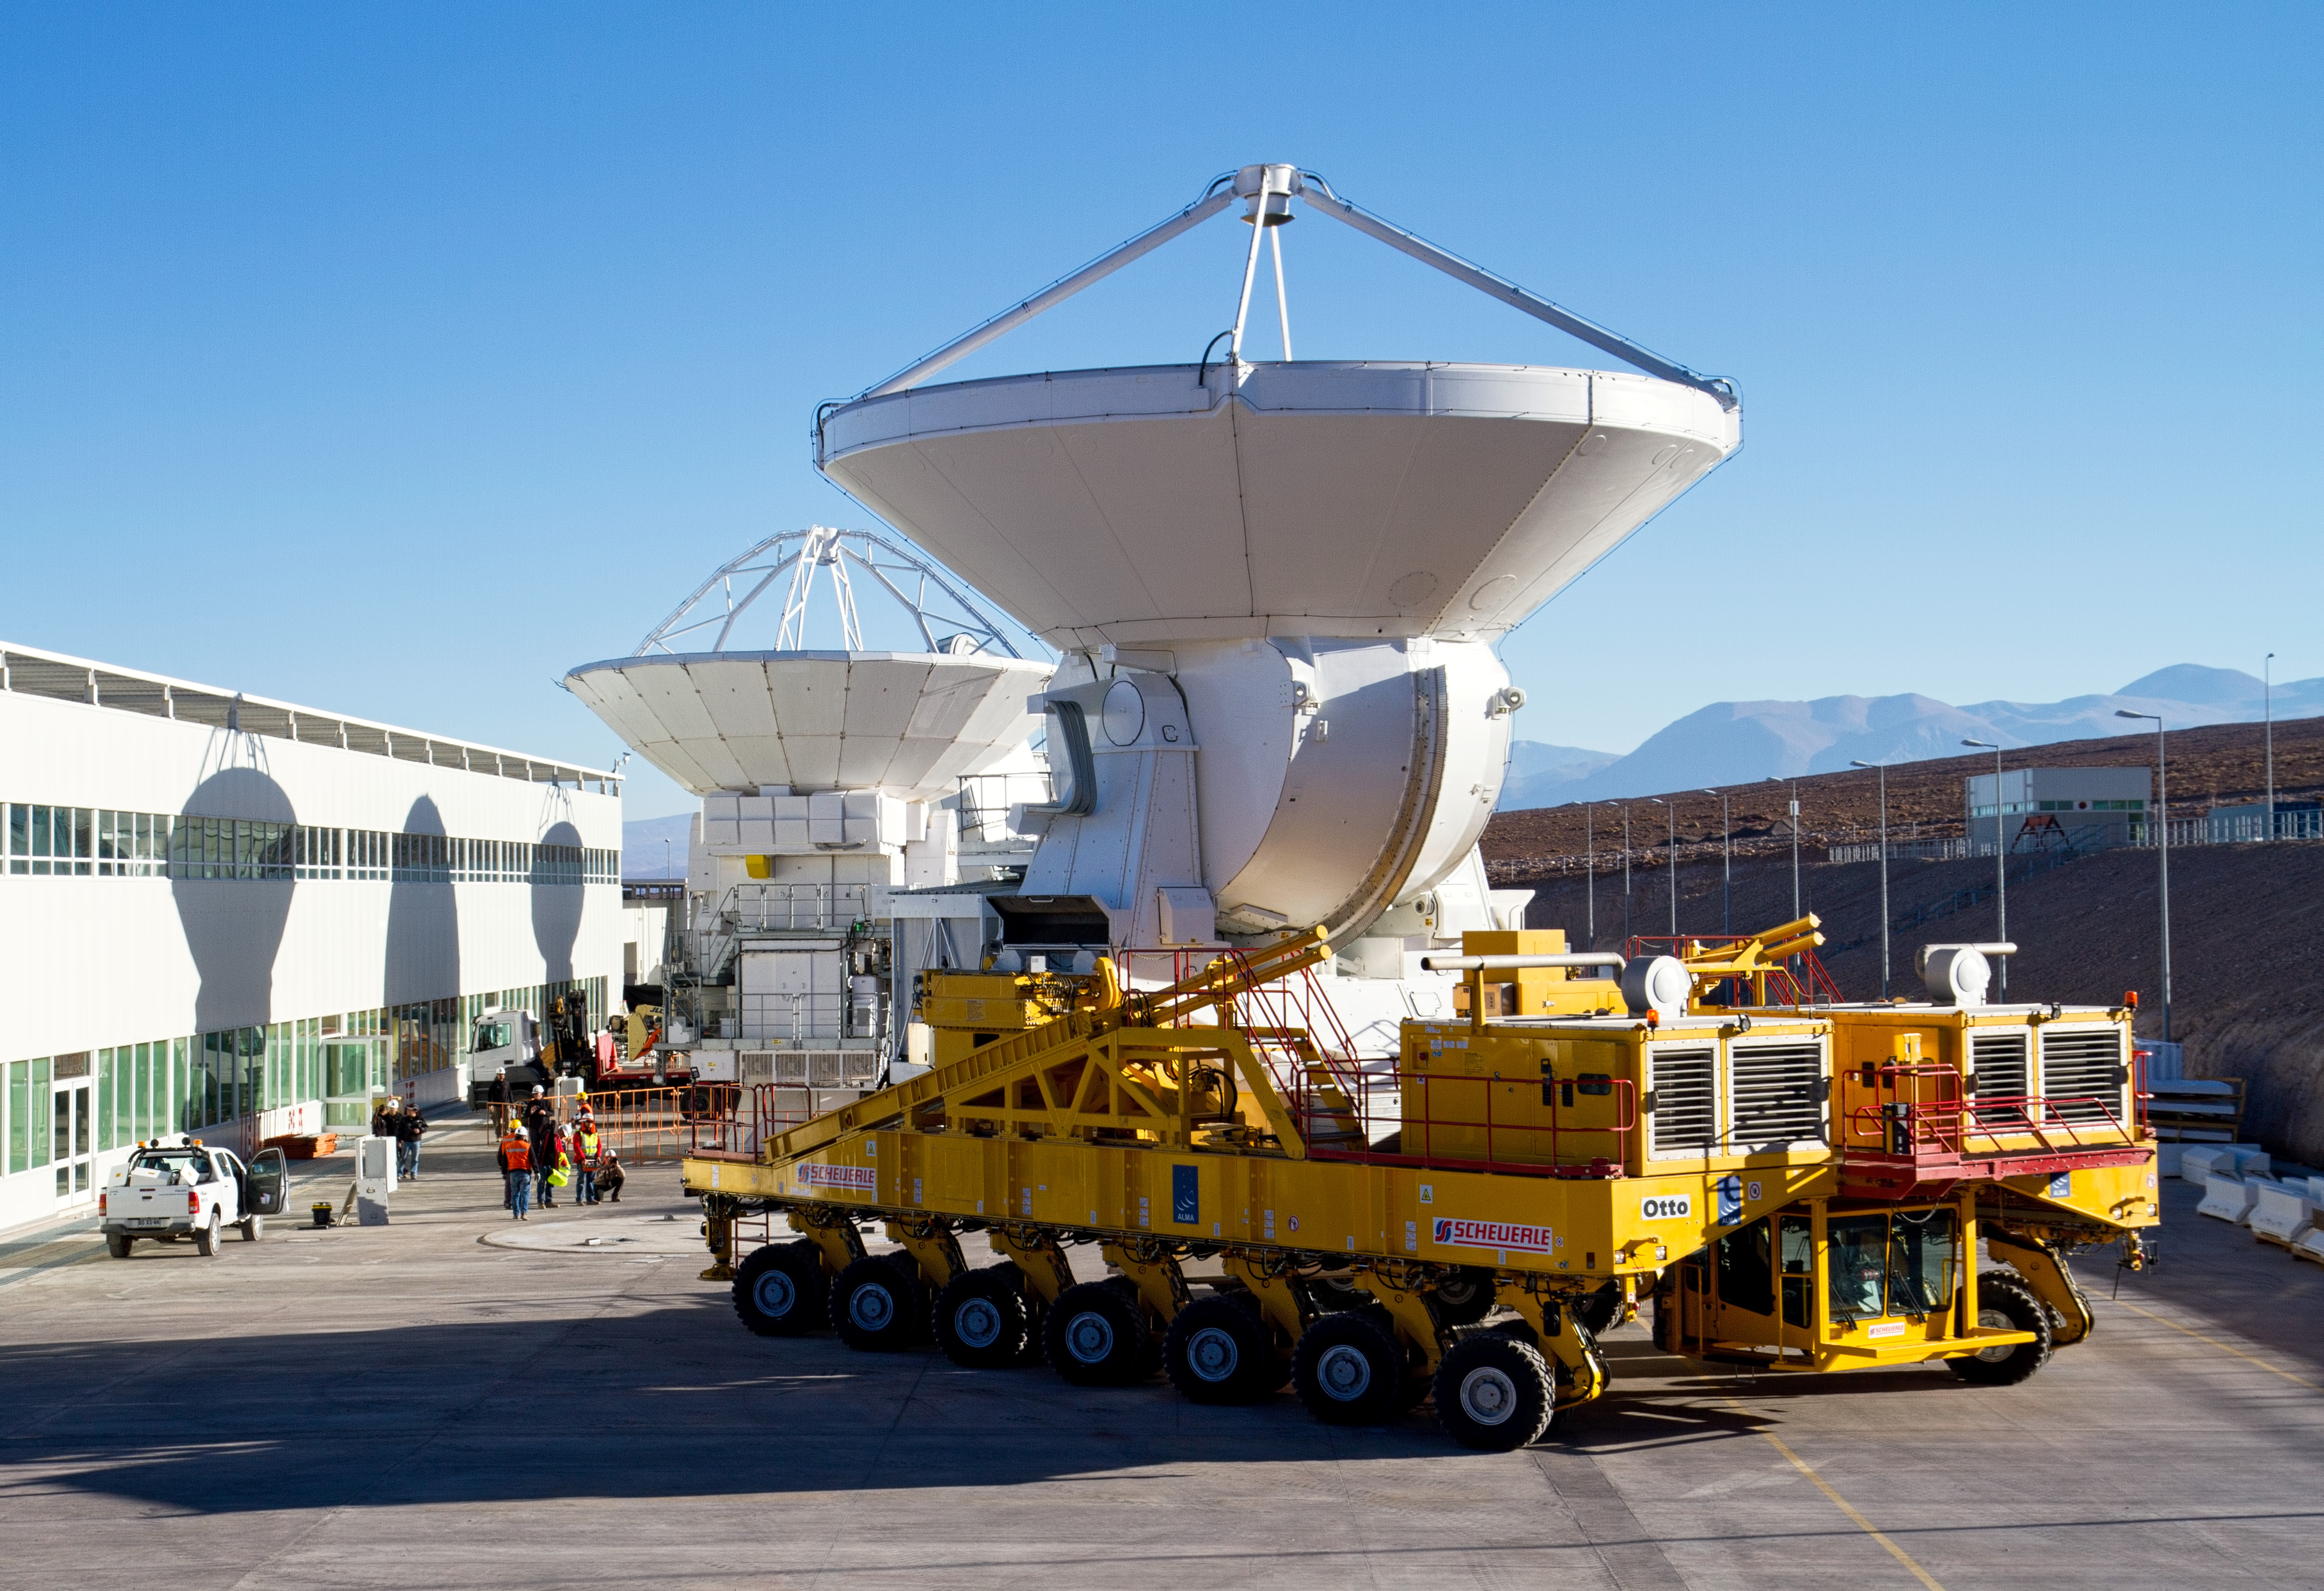

First European ALMA antenna handed over to Joint ALMA Observator

The first European antenna for ALMA is moved the short to the Operations Support Facility on one of the giant yellow ALMA transporter vehicles.

Credit: S. Rossi (ESO)